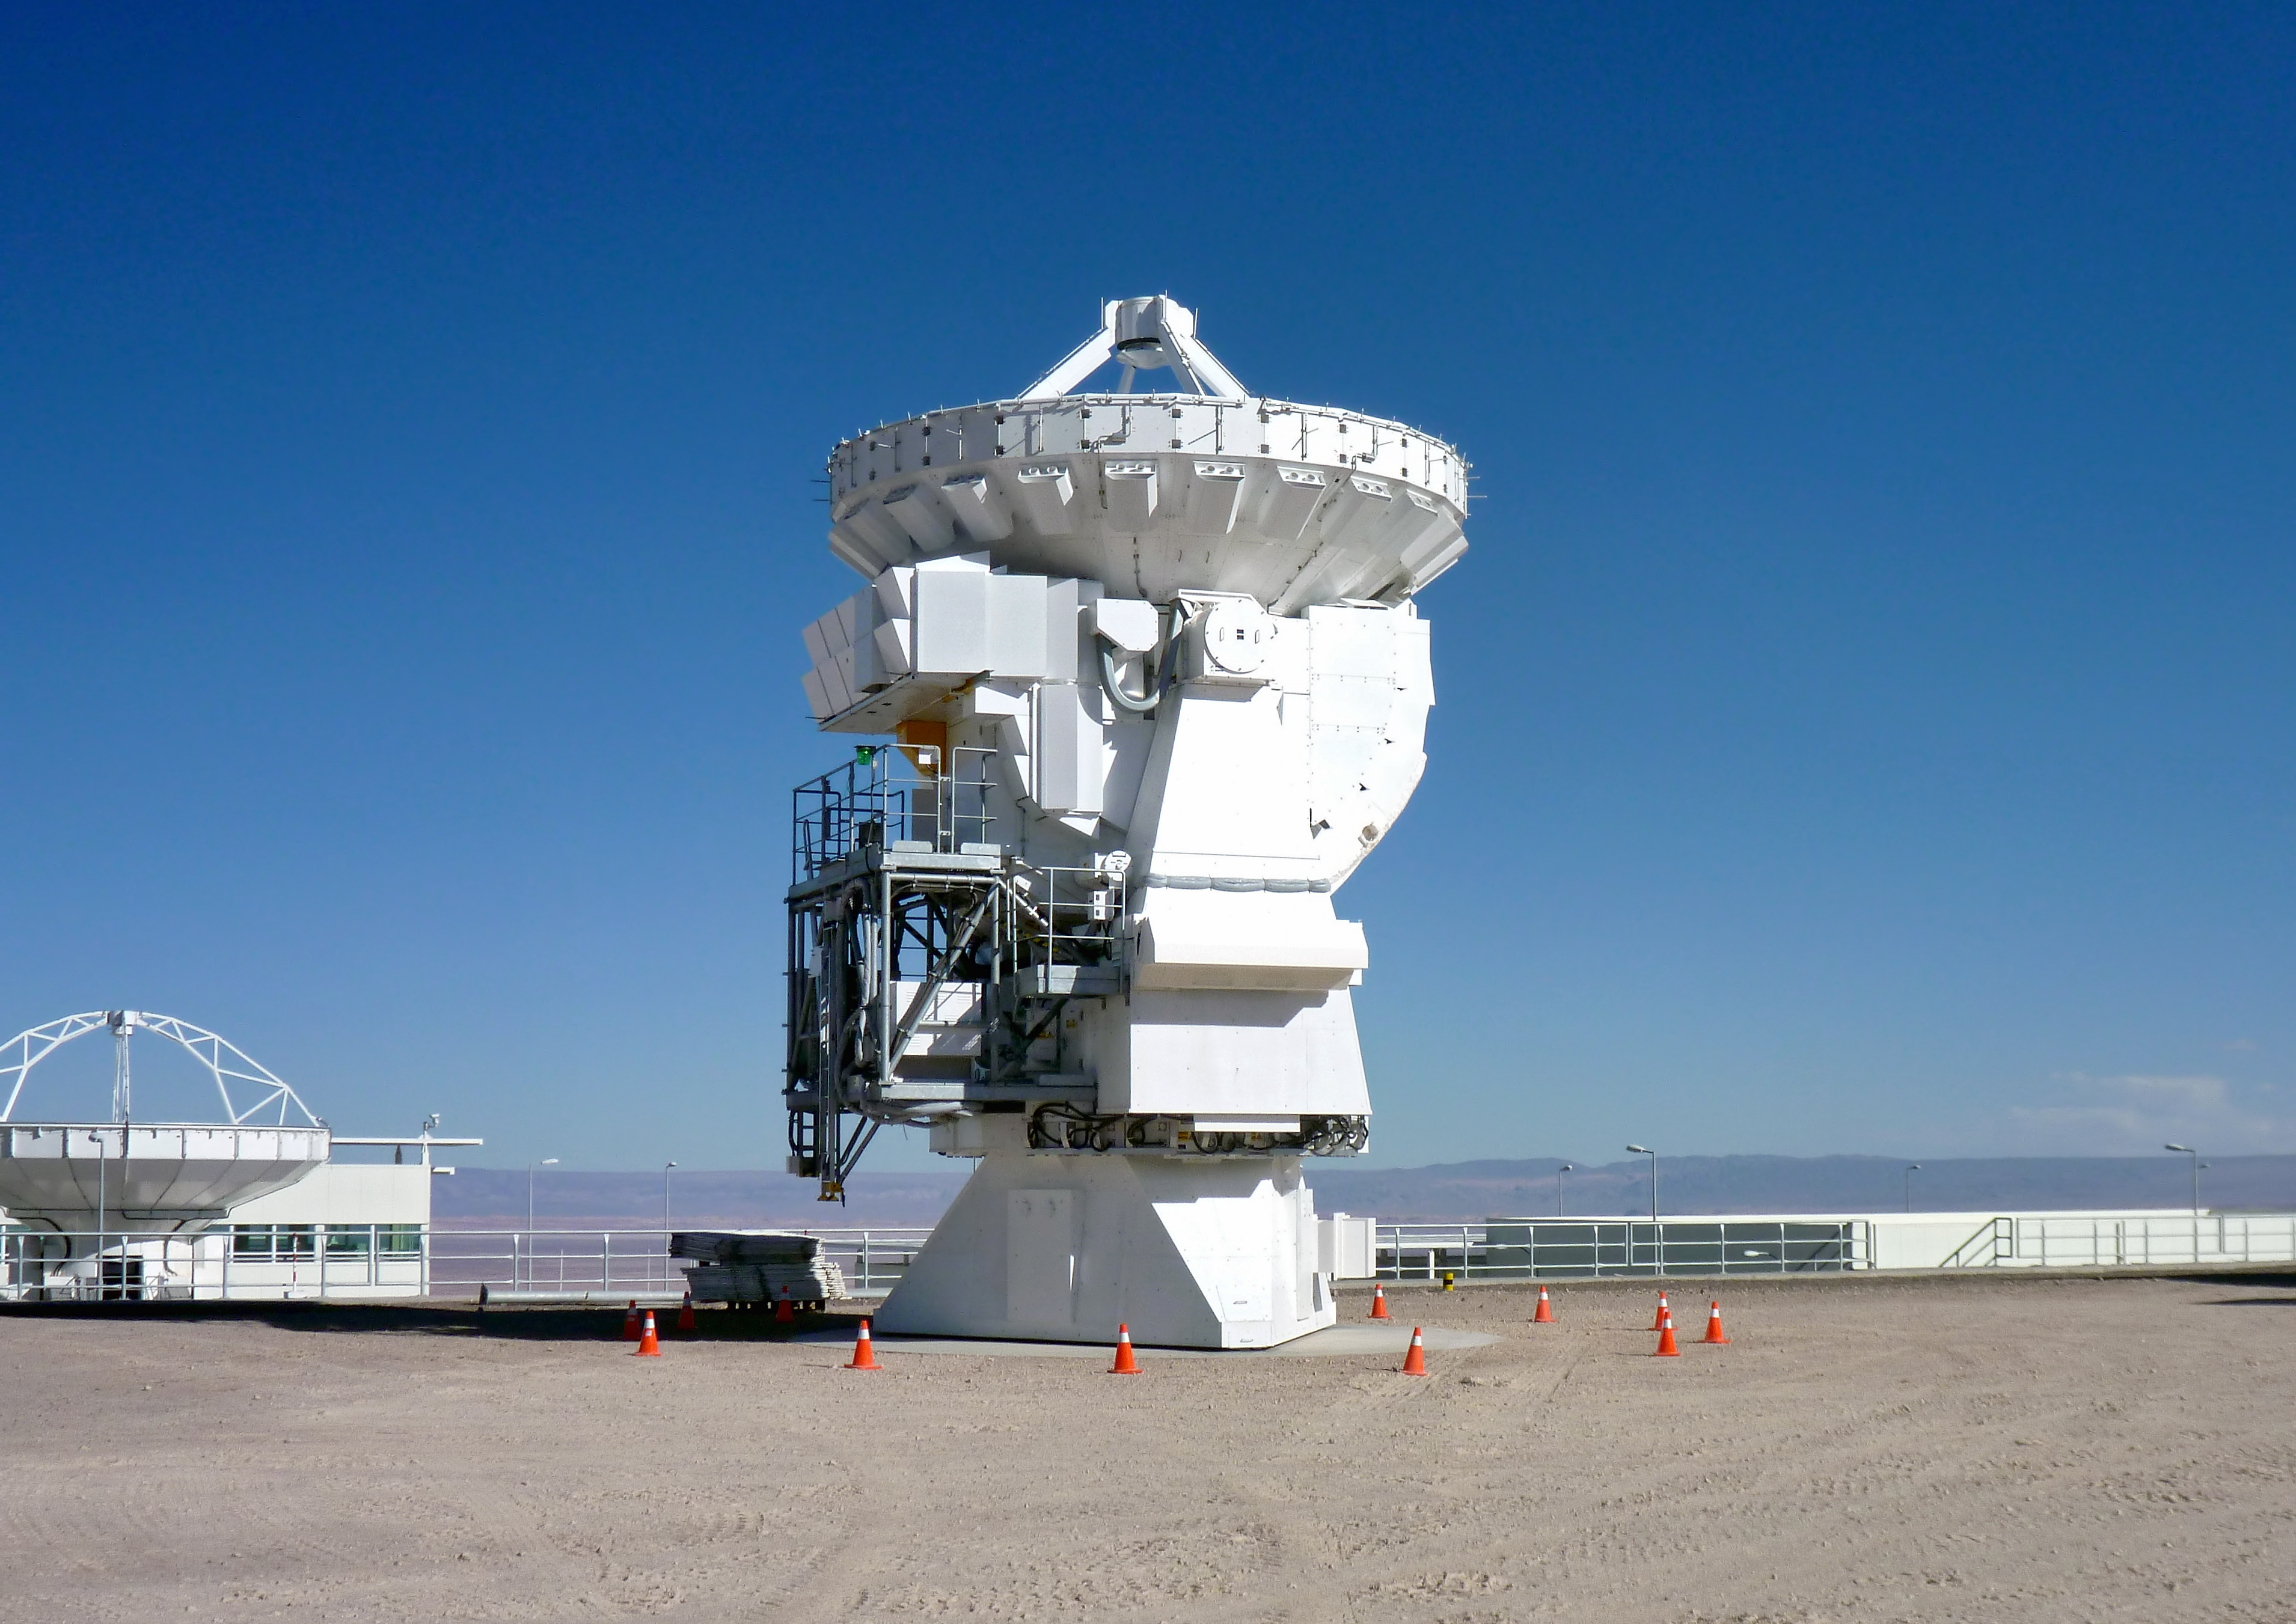

First 7-metre ALMA antenna handed over to observatory

The first of twelve 7-metre antennas has been handed over to the Atacama Large Millimeter/submillimeter Array (ALMA) observatory in Chile. ALMA will have an array of fifty antennas with 12-metre diameter dishes, as well as a system known as the Atacama Compact Array (ACA), provided by Japan, of which this new 7-metre antenna is part. The ACA will have a total of twelve 7-metre dishes and four 12-metre dishes, and will be particularly important for ALMA’s observations of the broader structure in extended astronomical objects such as giant clouds of molecular gas.

The 7-metre antenna is seen here at the ALMA Operations Support Facility (OSF), at an altitude of 2900 metres in the foothills of the Chilean Andes. These antennas are being provided by Japan through a contract with MELCO (Mitsubishi Electric Corporation).

The antennas are manufactured in Japan, then disassembled and shipped to Chile. They are reassembled and tested at the OSF, before being handed over to the observatory. After further testing, and the installation of sensitive receivers, each of the antennas will take its place — together with antennas from the other ALMA partners — on the plateau of Chajnantor at 5000 metres altitude, where the ALMA telescope will operate.

ALMA is a partnership of Europe, North America and East Asia in cooperation with the Republic of Chile. ESO is the European partner in ALMA.

Credit: ALMA (ESO/NAOJ/NRAO)/Masao Saito (NAOJ)